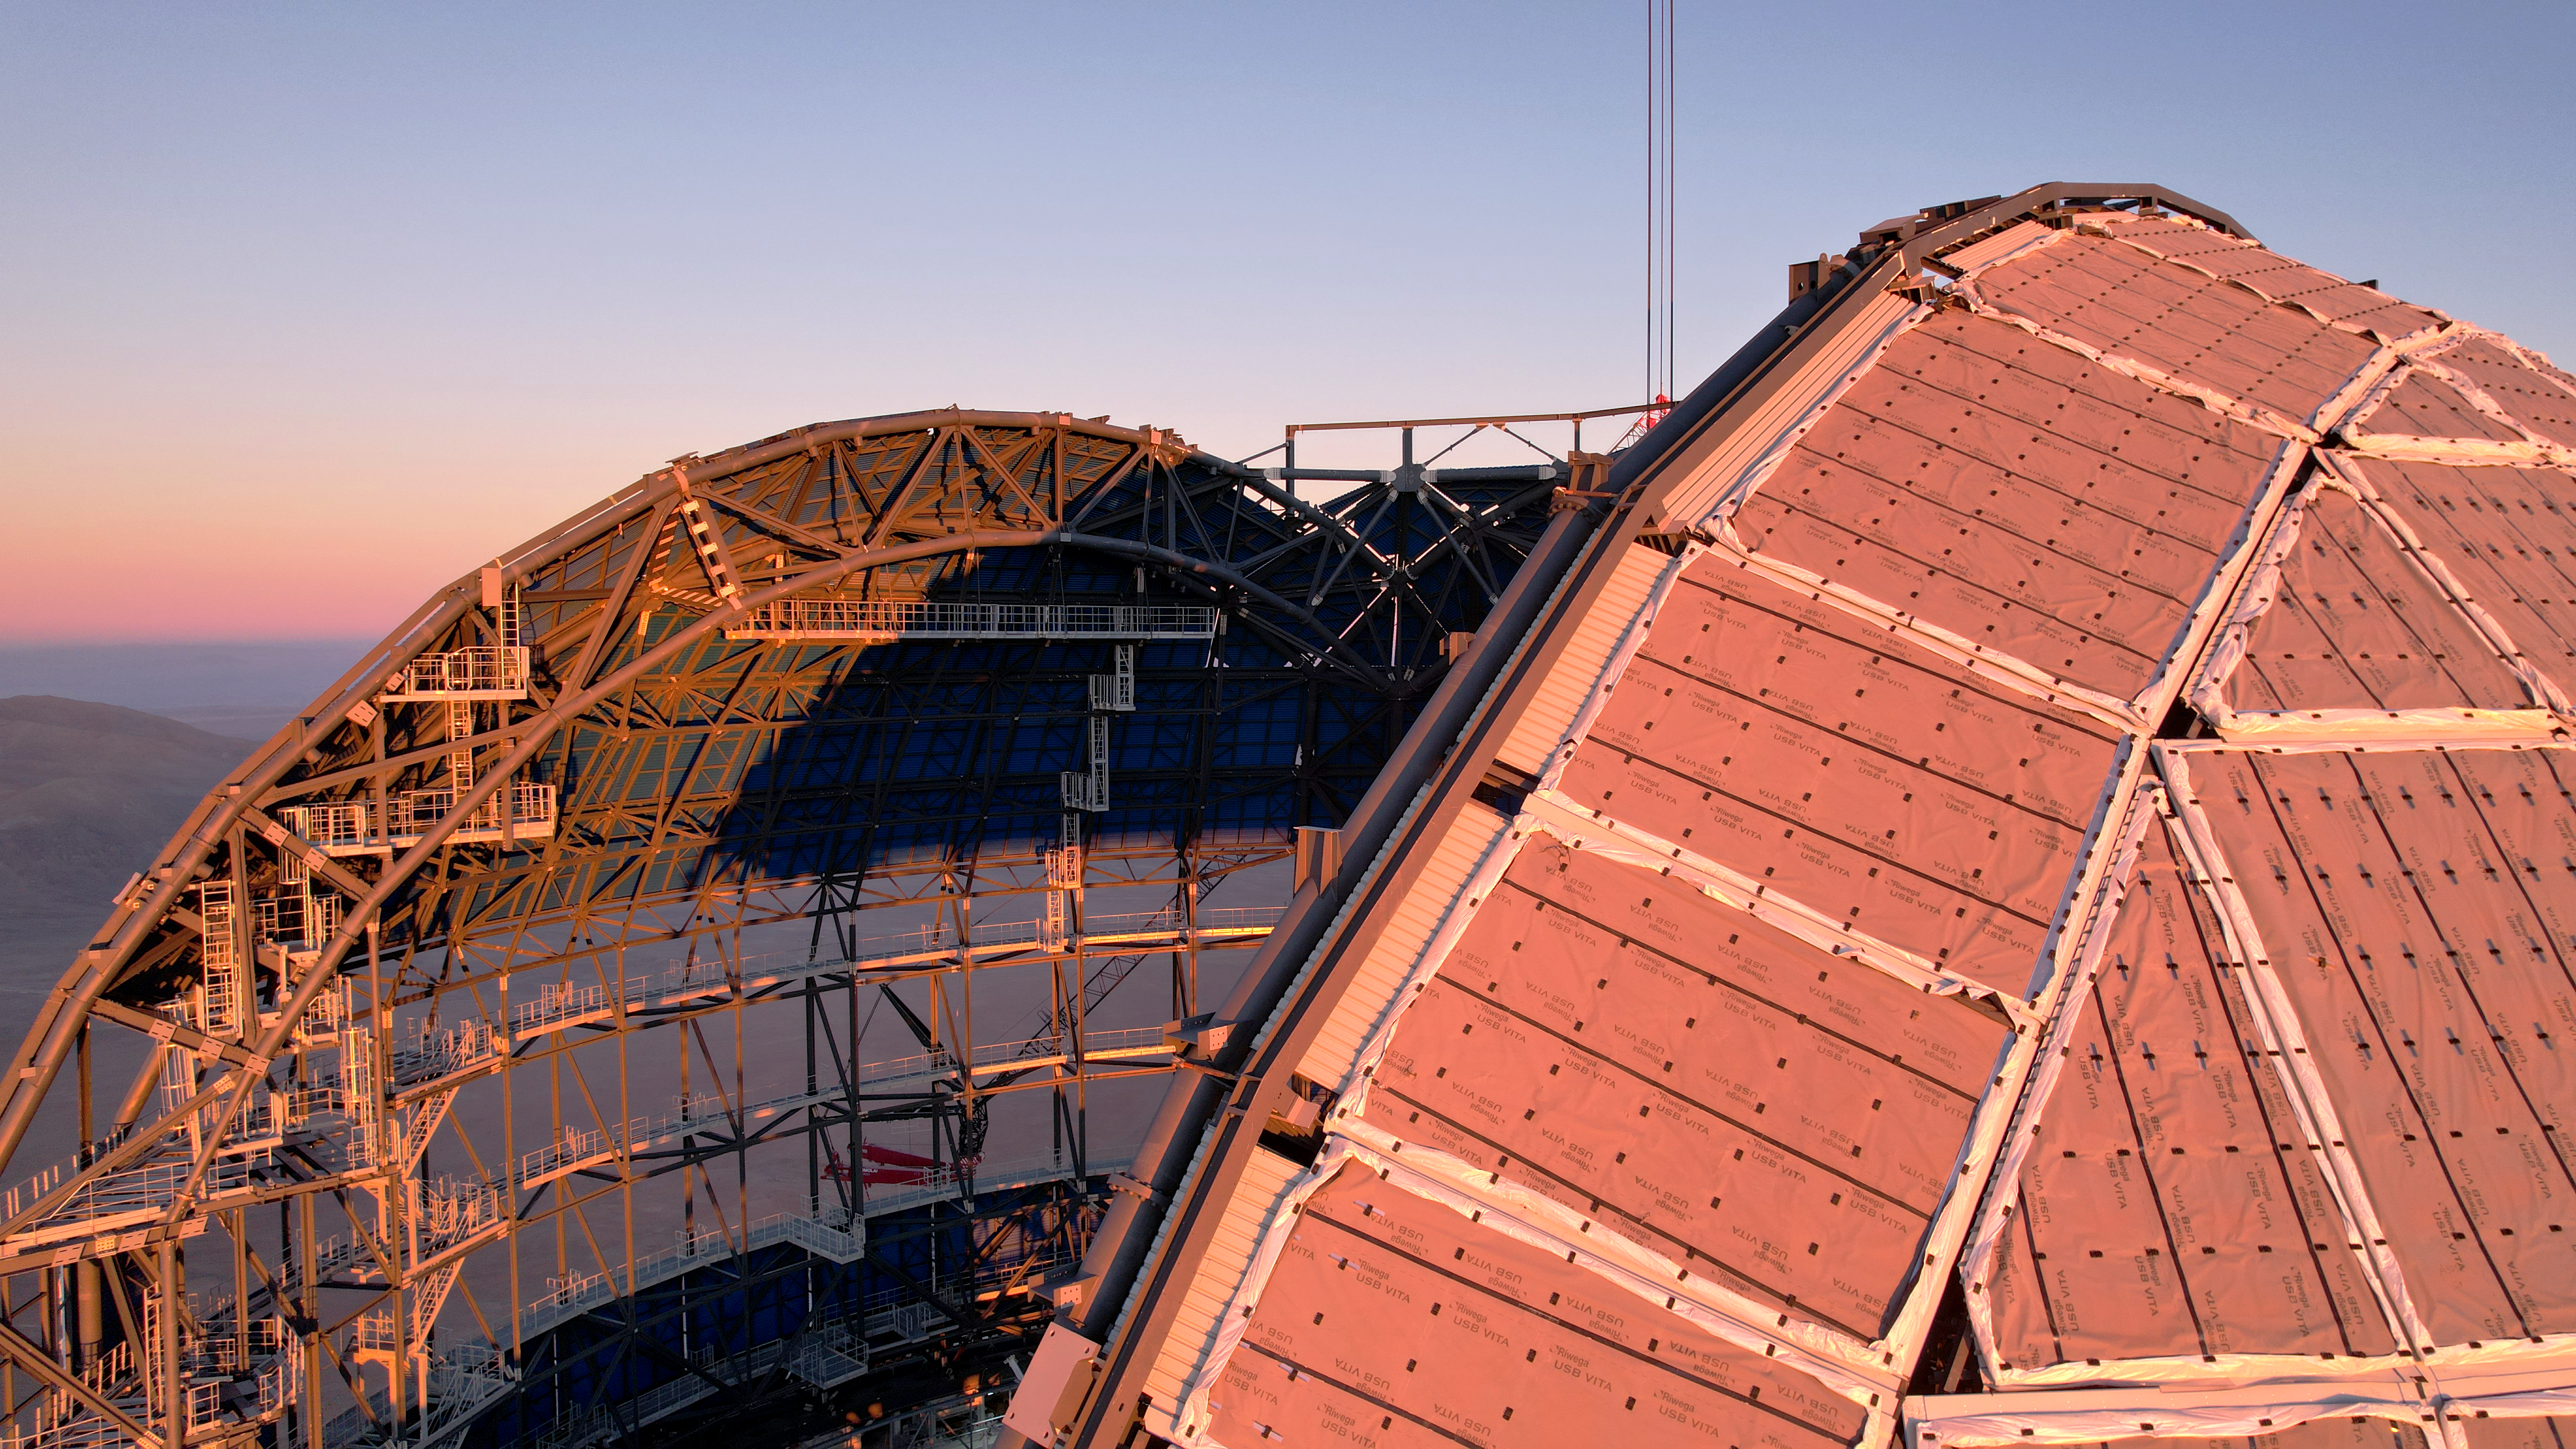

Drone image of the ELT dome construction

This drone image from June 2024 shows a close up of the Pacman-like shape of the ESO's Extremely Large Telescope (ELT) dome, located on Cerro Armazones in the Atacama Desert, Chile. The dome will eventually be closed with the installation of sliding doors, and the entire structure will be able to rotate for a full view of the sky. The ELT is expected to see first light later this decade.

Credit: ESO